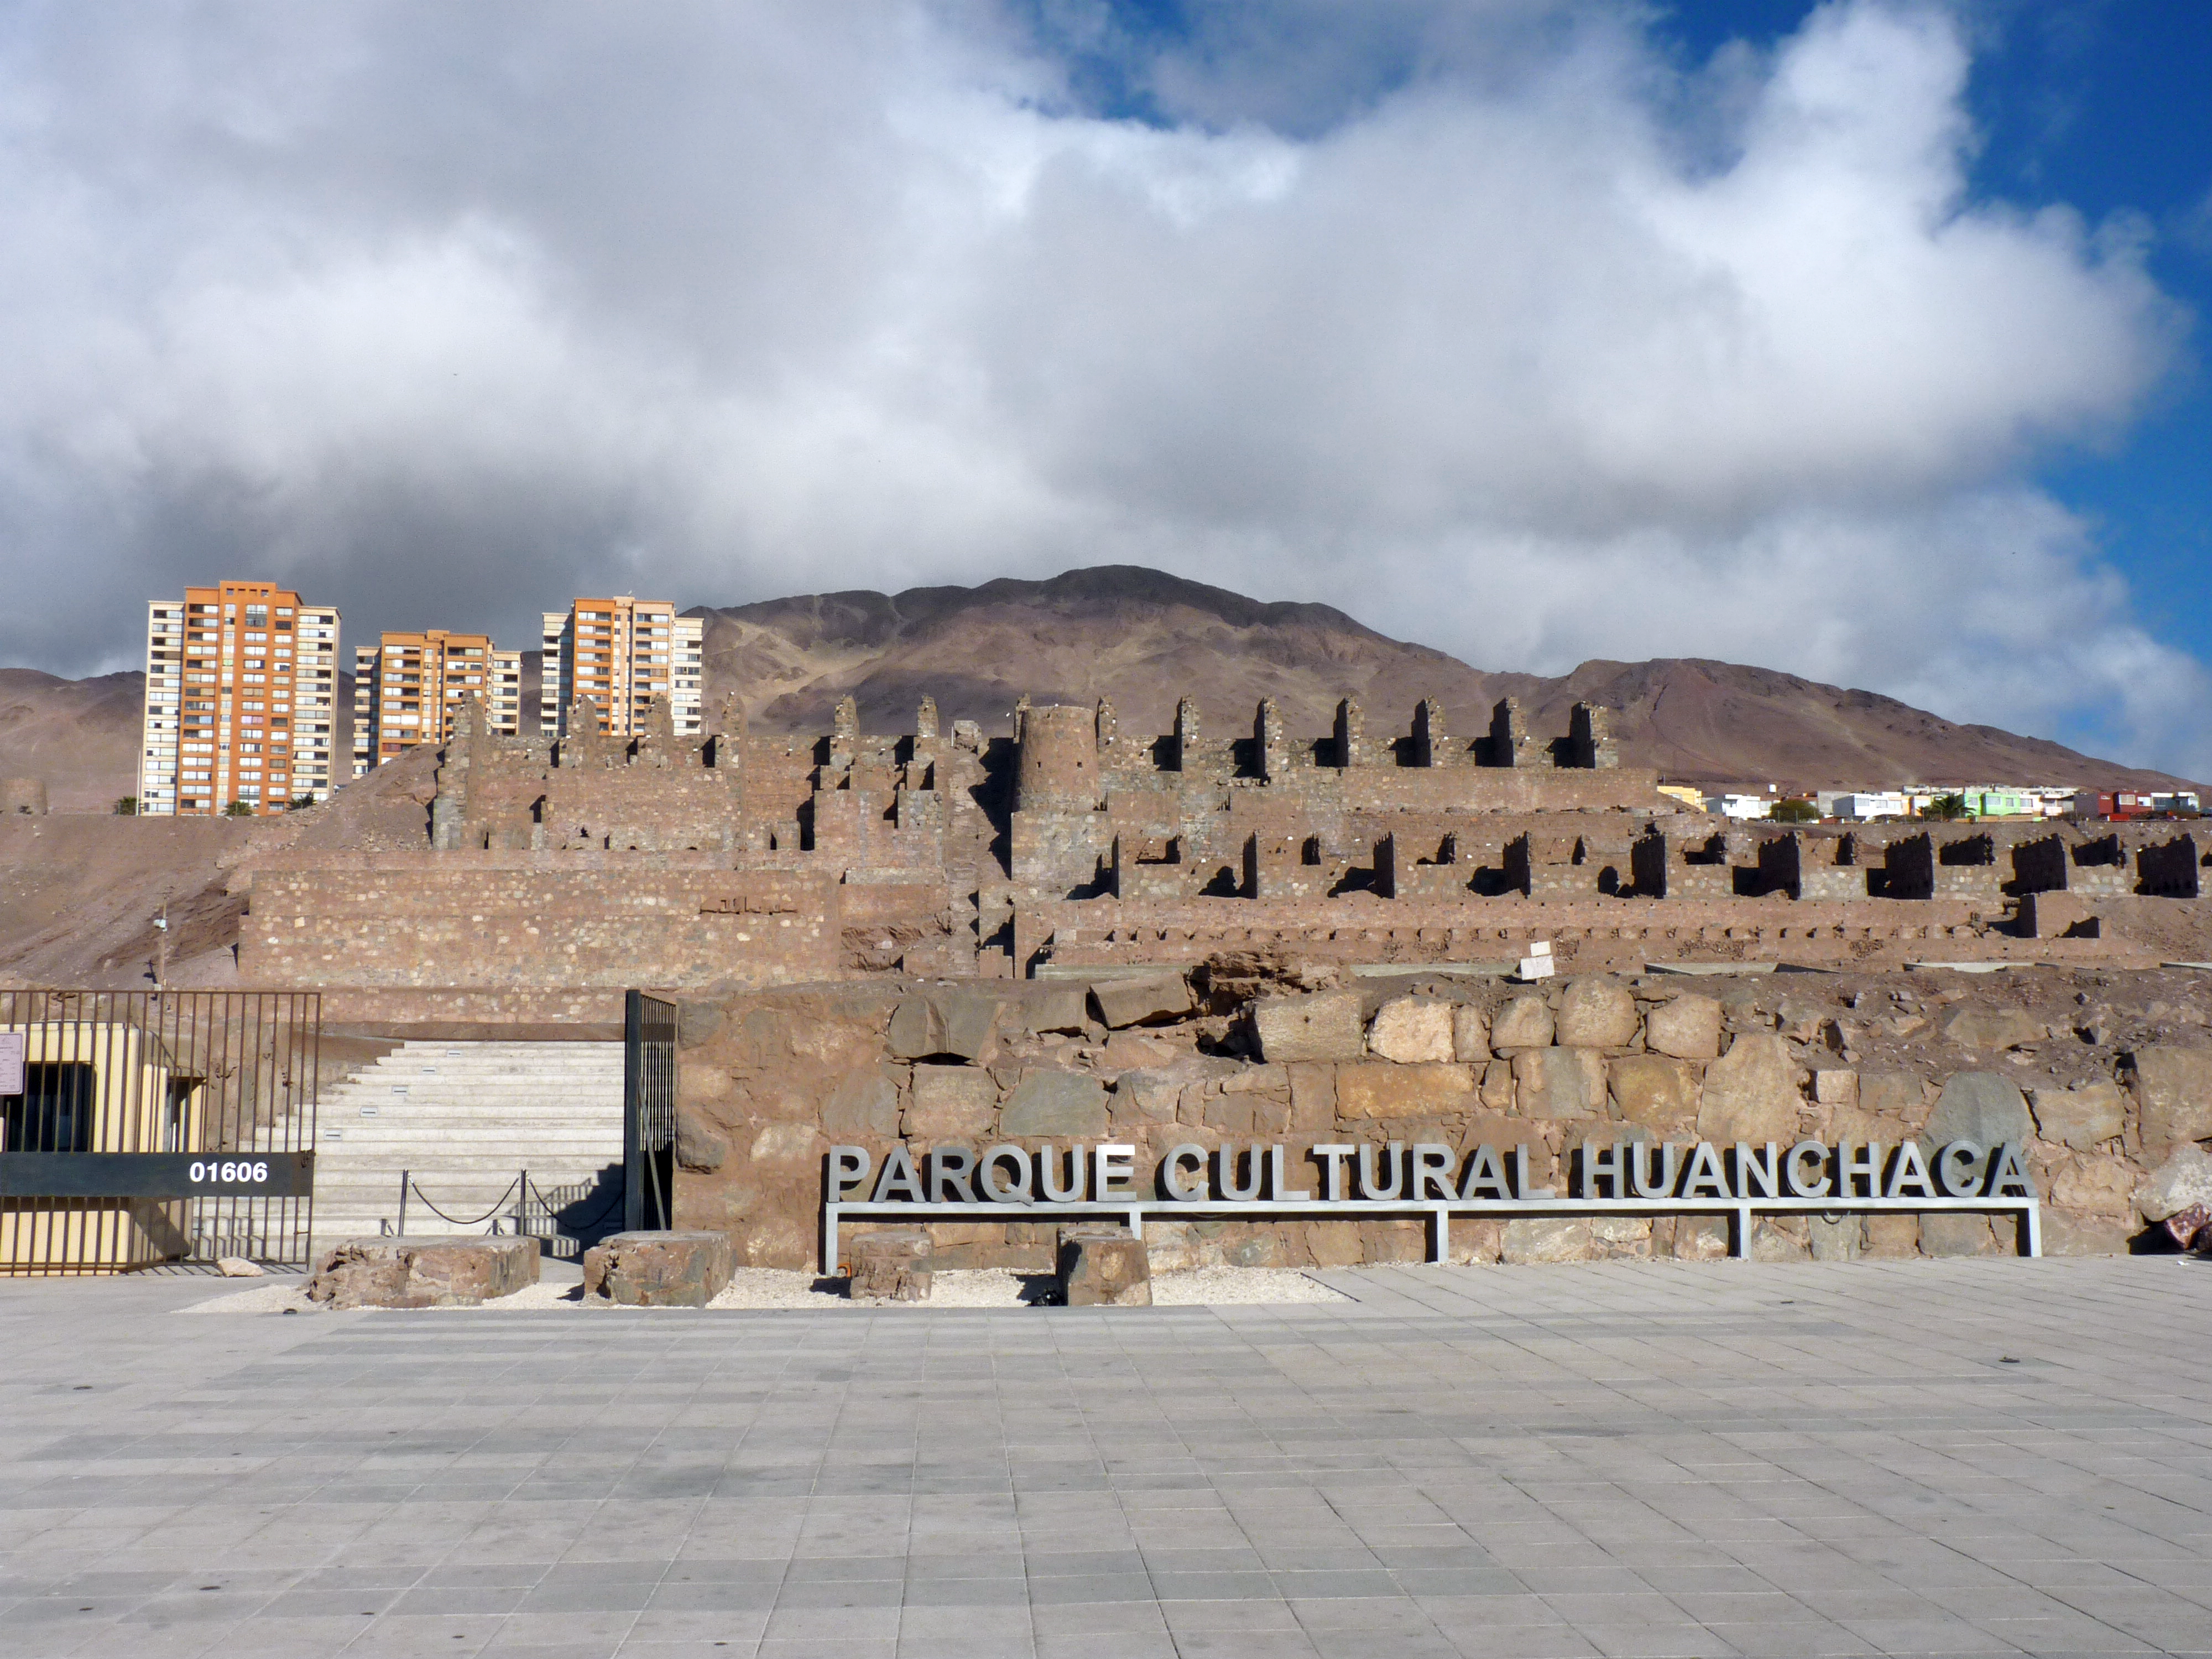

The Huanchaca cultural park

Huanchaca is a Quechua word which means “the bridge of sorrows” and it is also the name of what was a silver foundry in the mining town of Antofagasta, about two centuries ago. The monumental industrial ruins in this picture are the remnants of this foundry. The Huanchaca Ruins have been recently turned into a Cultural Park, which includes the Museum of the Atacama Desert (Museo Desierto de Atacama, MDA). The MDA contains unique collections and consists of five permanent exhibitions about the whole history of the Atacama Desert, from its geological formation up to the present times, when it becomes an important site for ground-based astronomy. The astronomy exhibition "A window to the Universe" was designed and donated by ESO as a contribution to the Region of Antofagasta.

Credit: P. Zidar/ESO